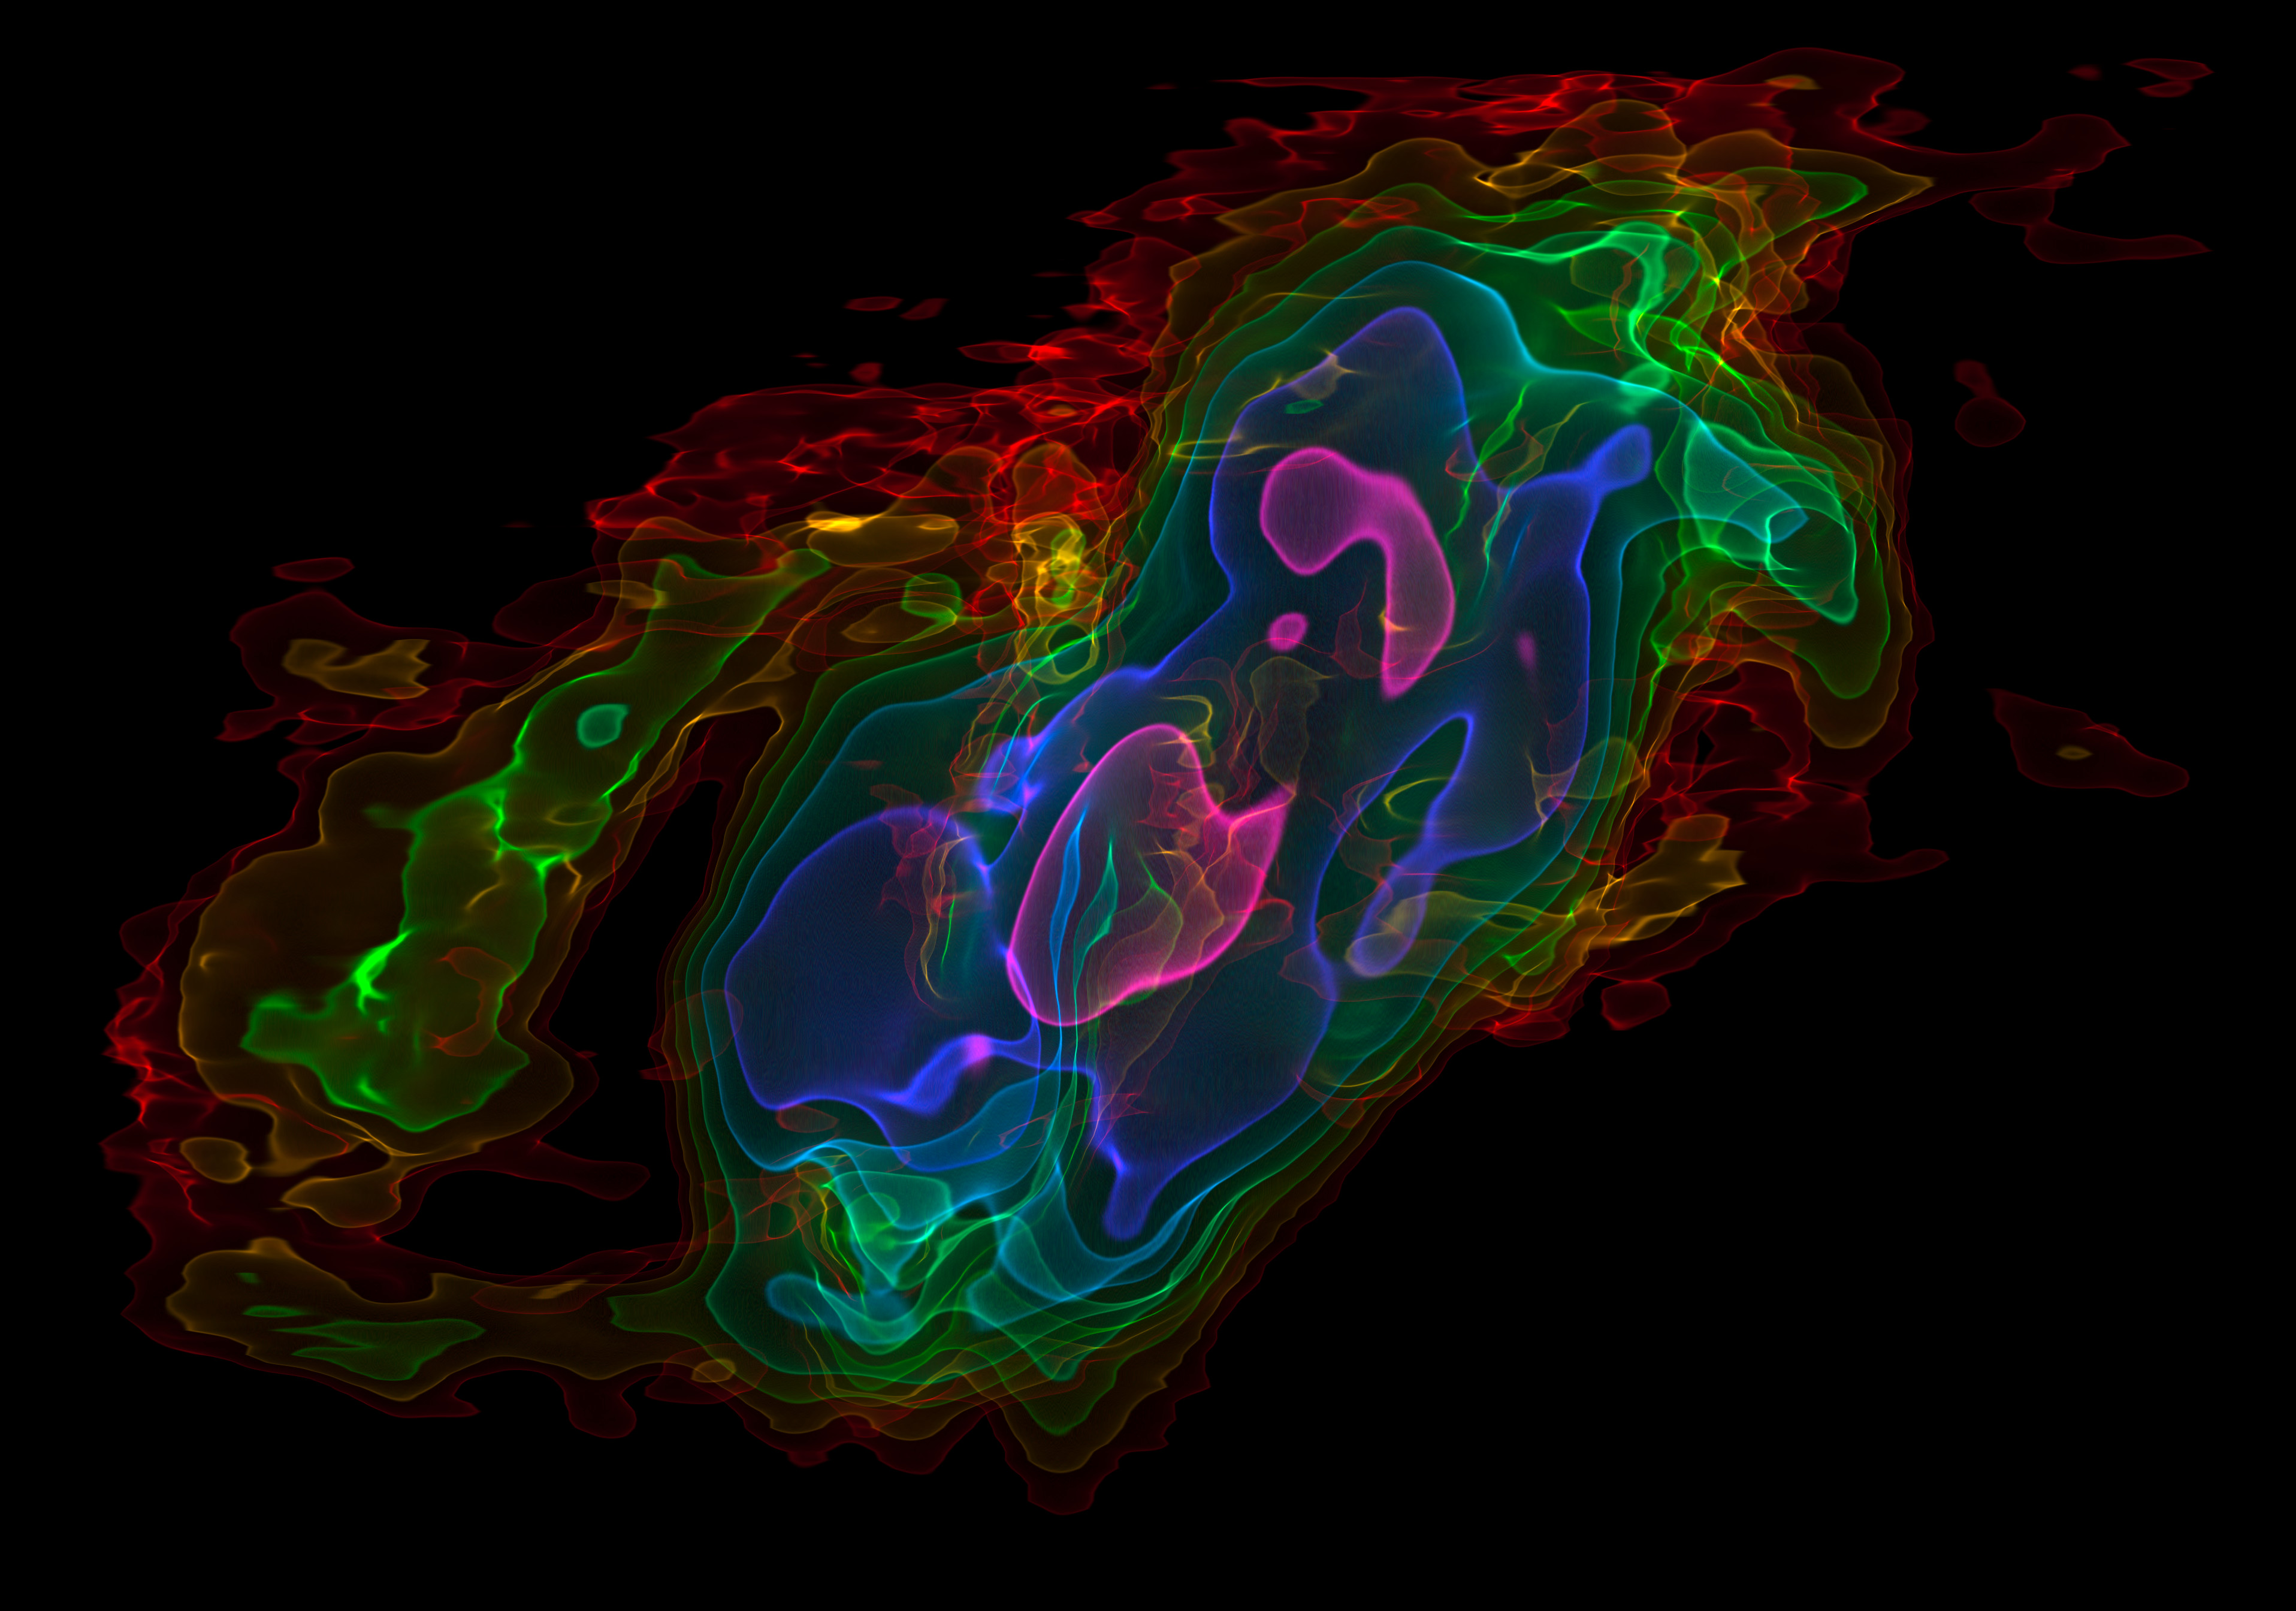

Three-dimensional view of ALMA observations of the outflows from

This picture shows a view of a three-dimensional visualisation of ALMA observations of cold carbon monoxide gas in the nearby starburst galaxy NGC 253 (The Sculptor Galaxy). The vertical axis shows velocity and the horizontal axis the position across the central part of the galaxy. The colours represent the intensity of the emission detected by ALMA, with pink being the strongest and red the weakest. These data have been used to show that huge amounts of cool gas are being ejected from the central parts of this galaxy. This will make it more difficult for the next generation of stars to form.

Credit: ALMA (ESO/NAOJ/NRAO)/Erik Rosolowsky